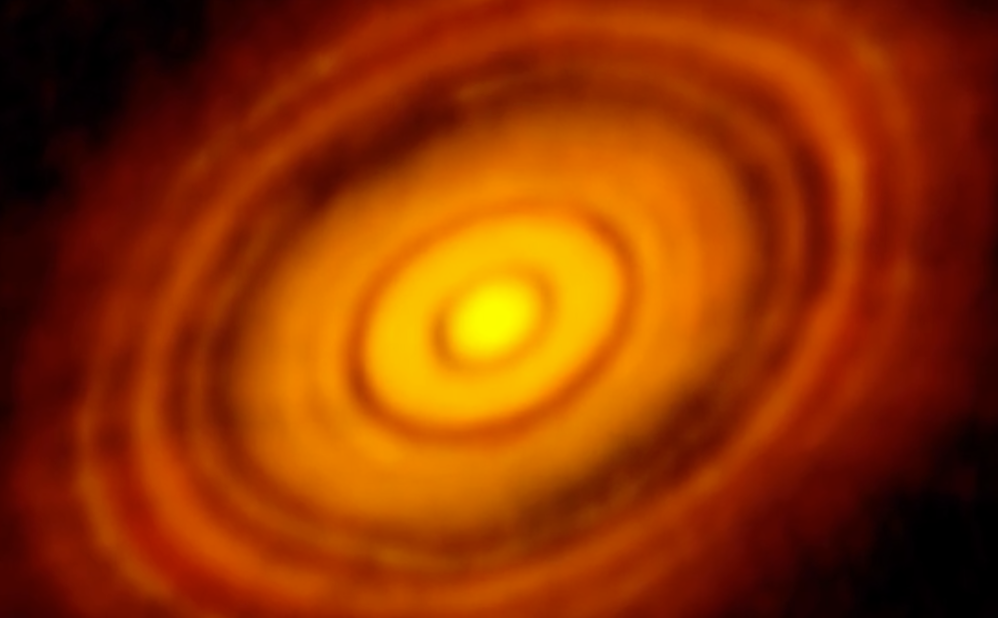

NRAO Video Webcast: HL Tau

Director of the National Radio Astronomy Observatory, Tony Beasley, talks about this epic new image from ALMA of planets forming around a young sun. Video created 11/04/2014

Credit: NRAO/AUI/NSF